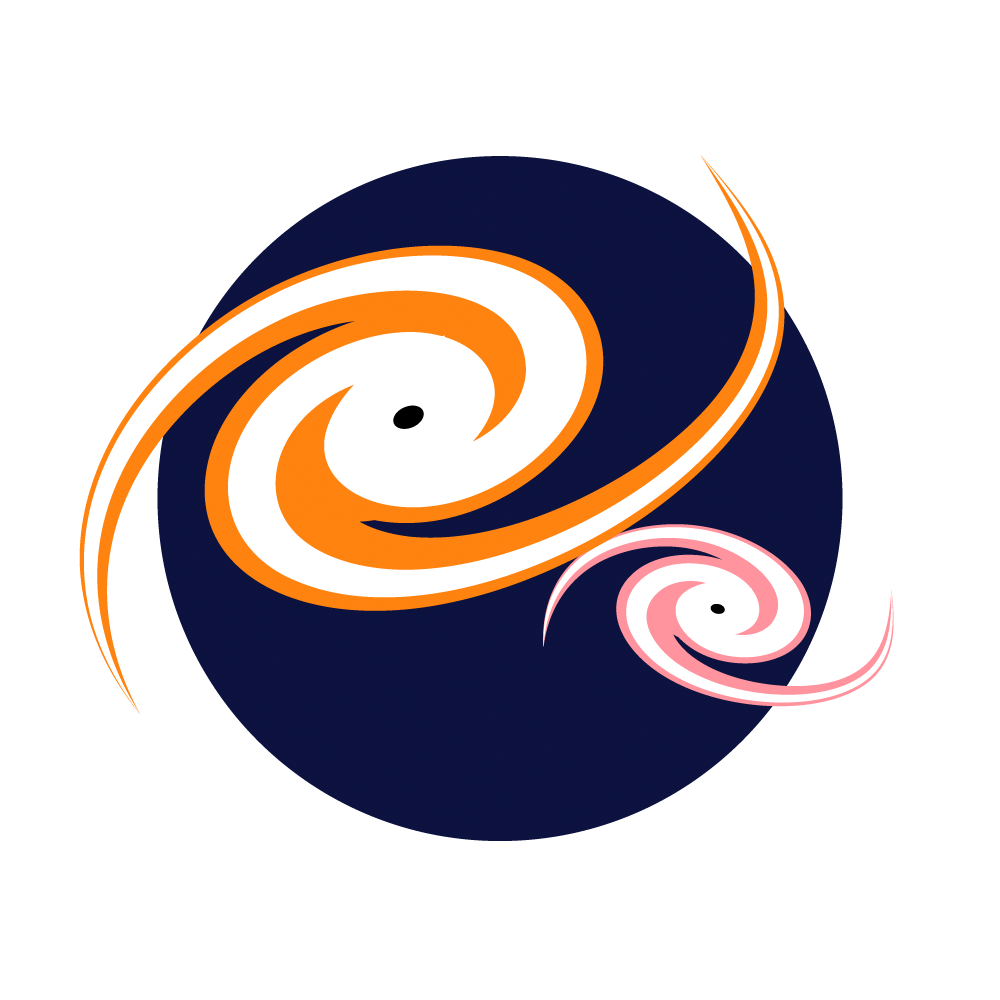

Interacting galaxies icon

The Dwarf Galaxies and Galactic Cannibalism investigation icon.

Credit: RubinObs/NOIRLab/SLAC/NSF/DOE/AURA/J. Pinto